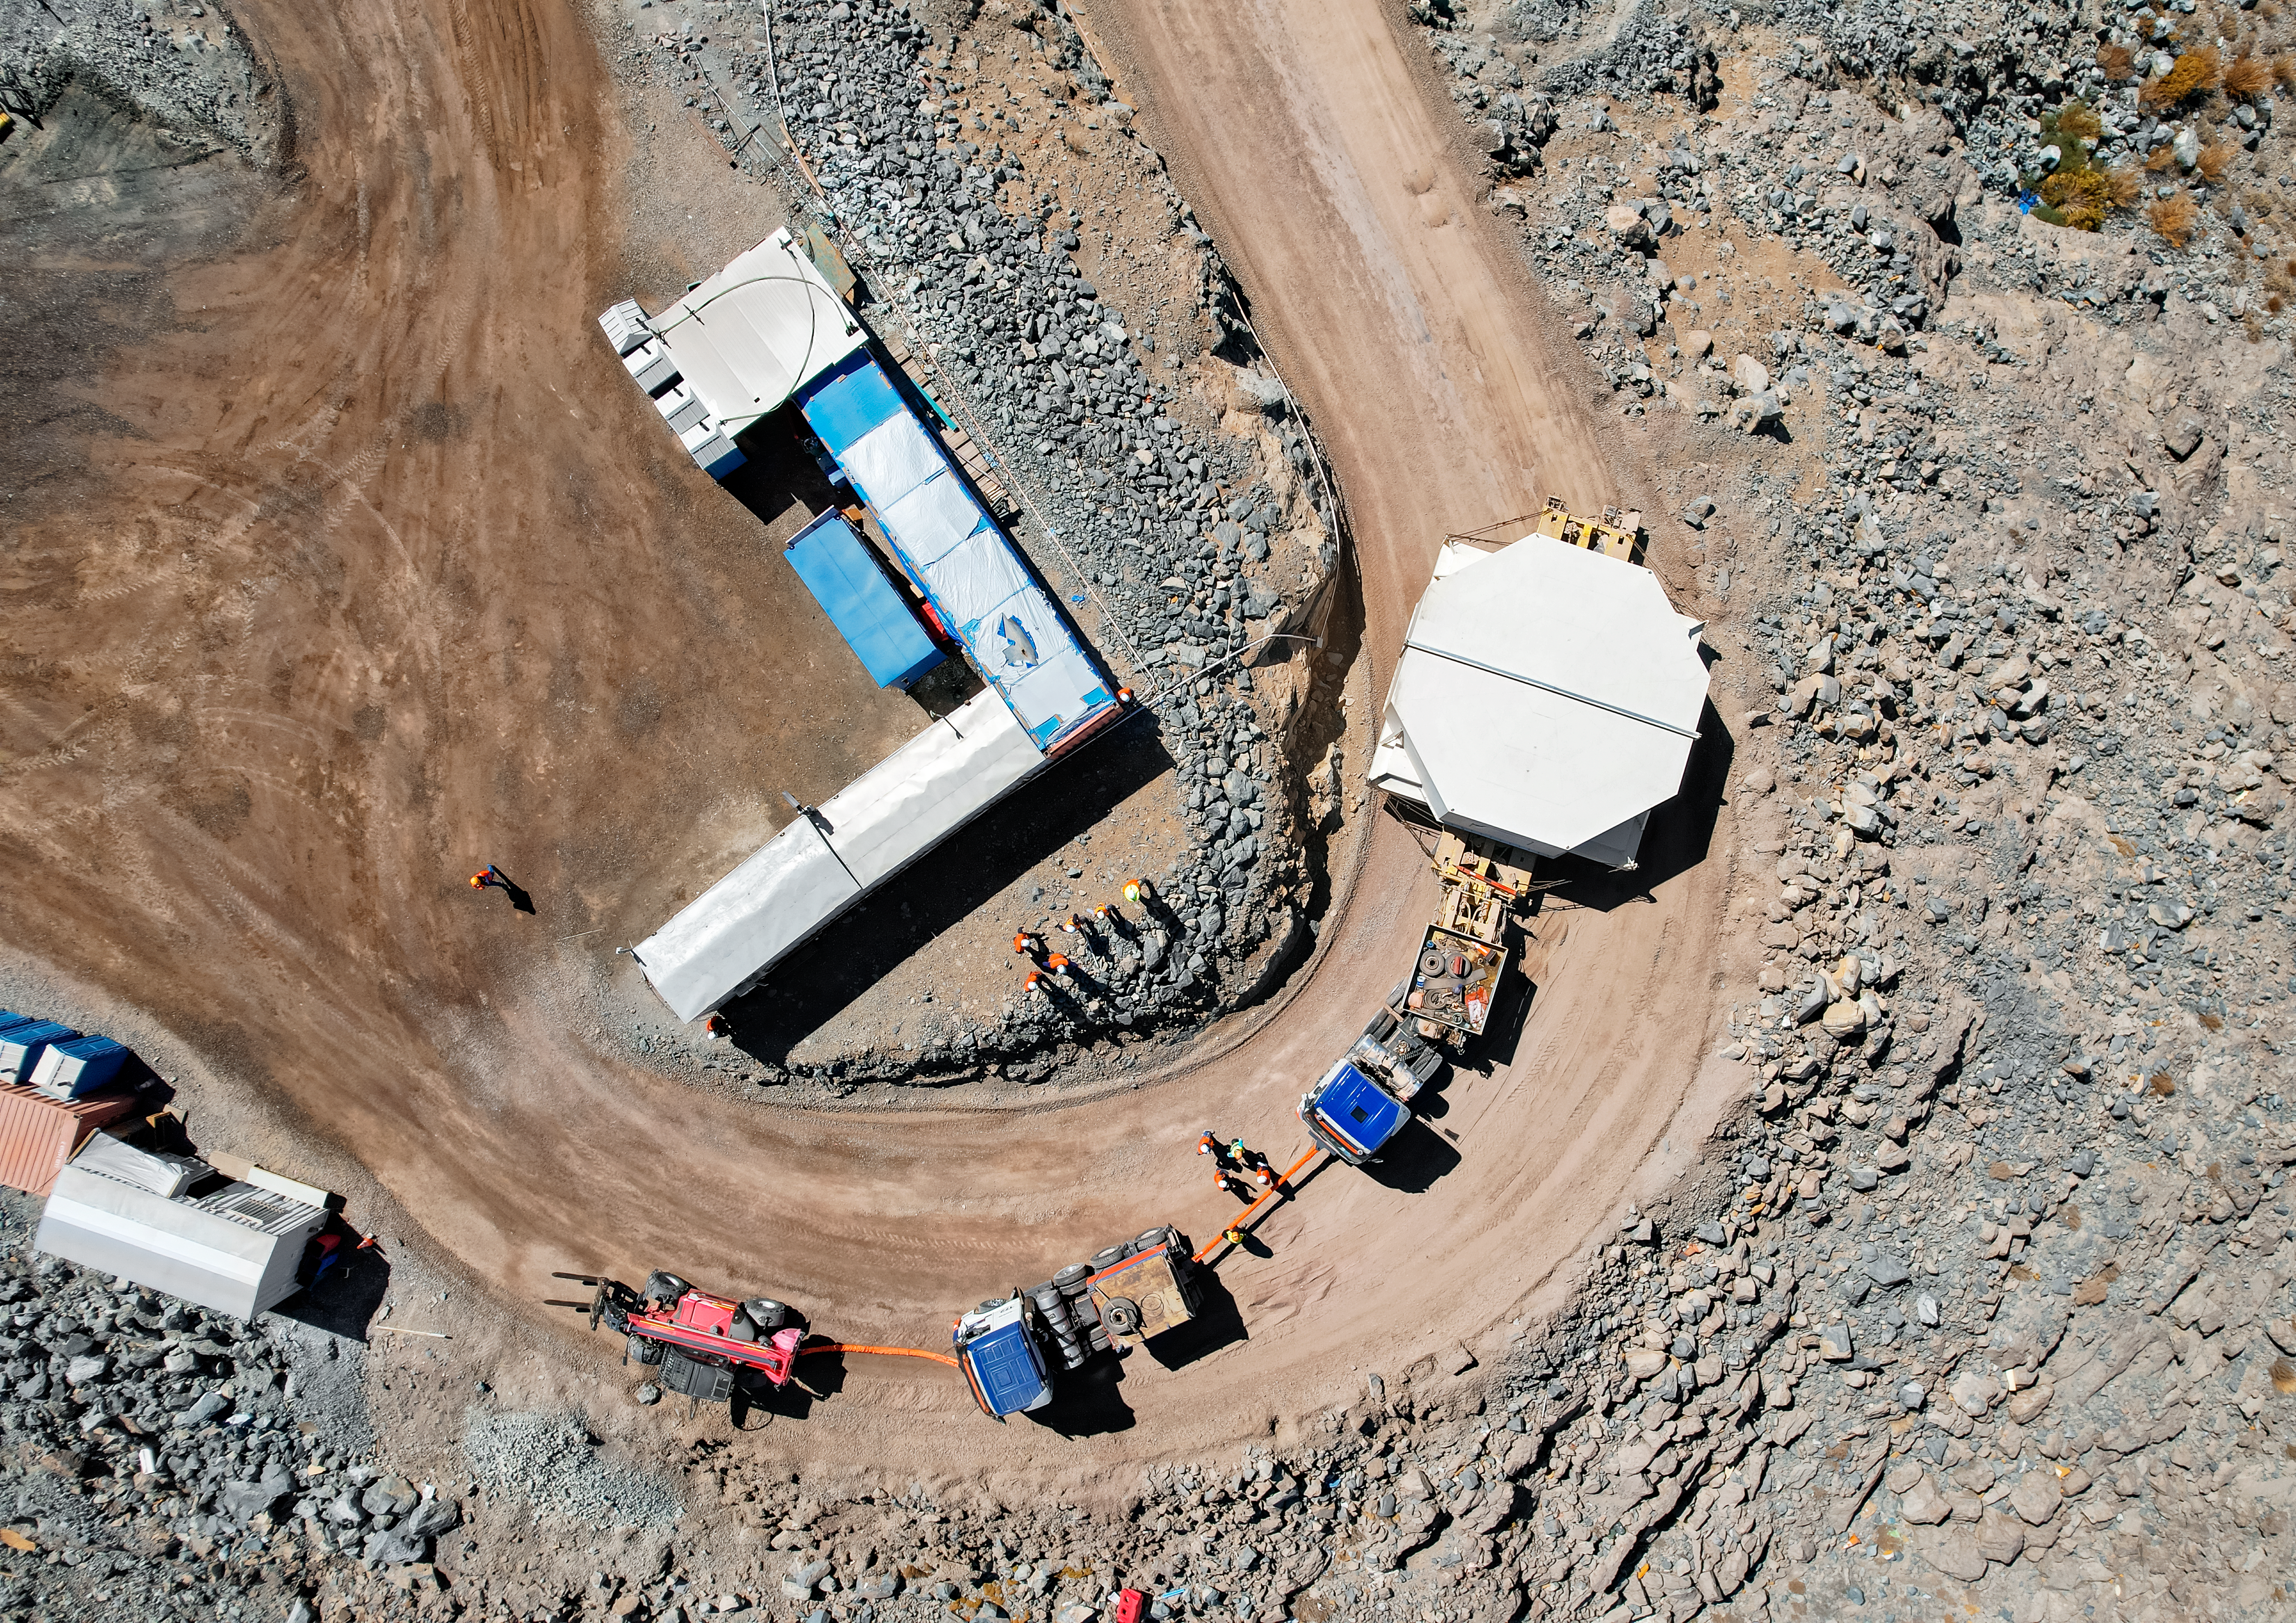

Rubin’s 8.4-meter Mirror Moves into the Observatory.

Aerial drone view of the Rubin summit team moving the combined 8.4-meter Primary/Tertiary Mirror from a storage building into the Observatory on March 7, 2024.

Credit: Rubin Observatory/NSF/AURA/O.Rivera